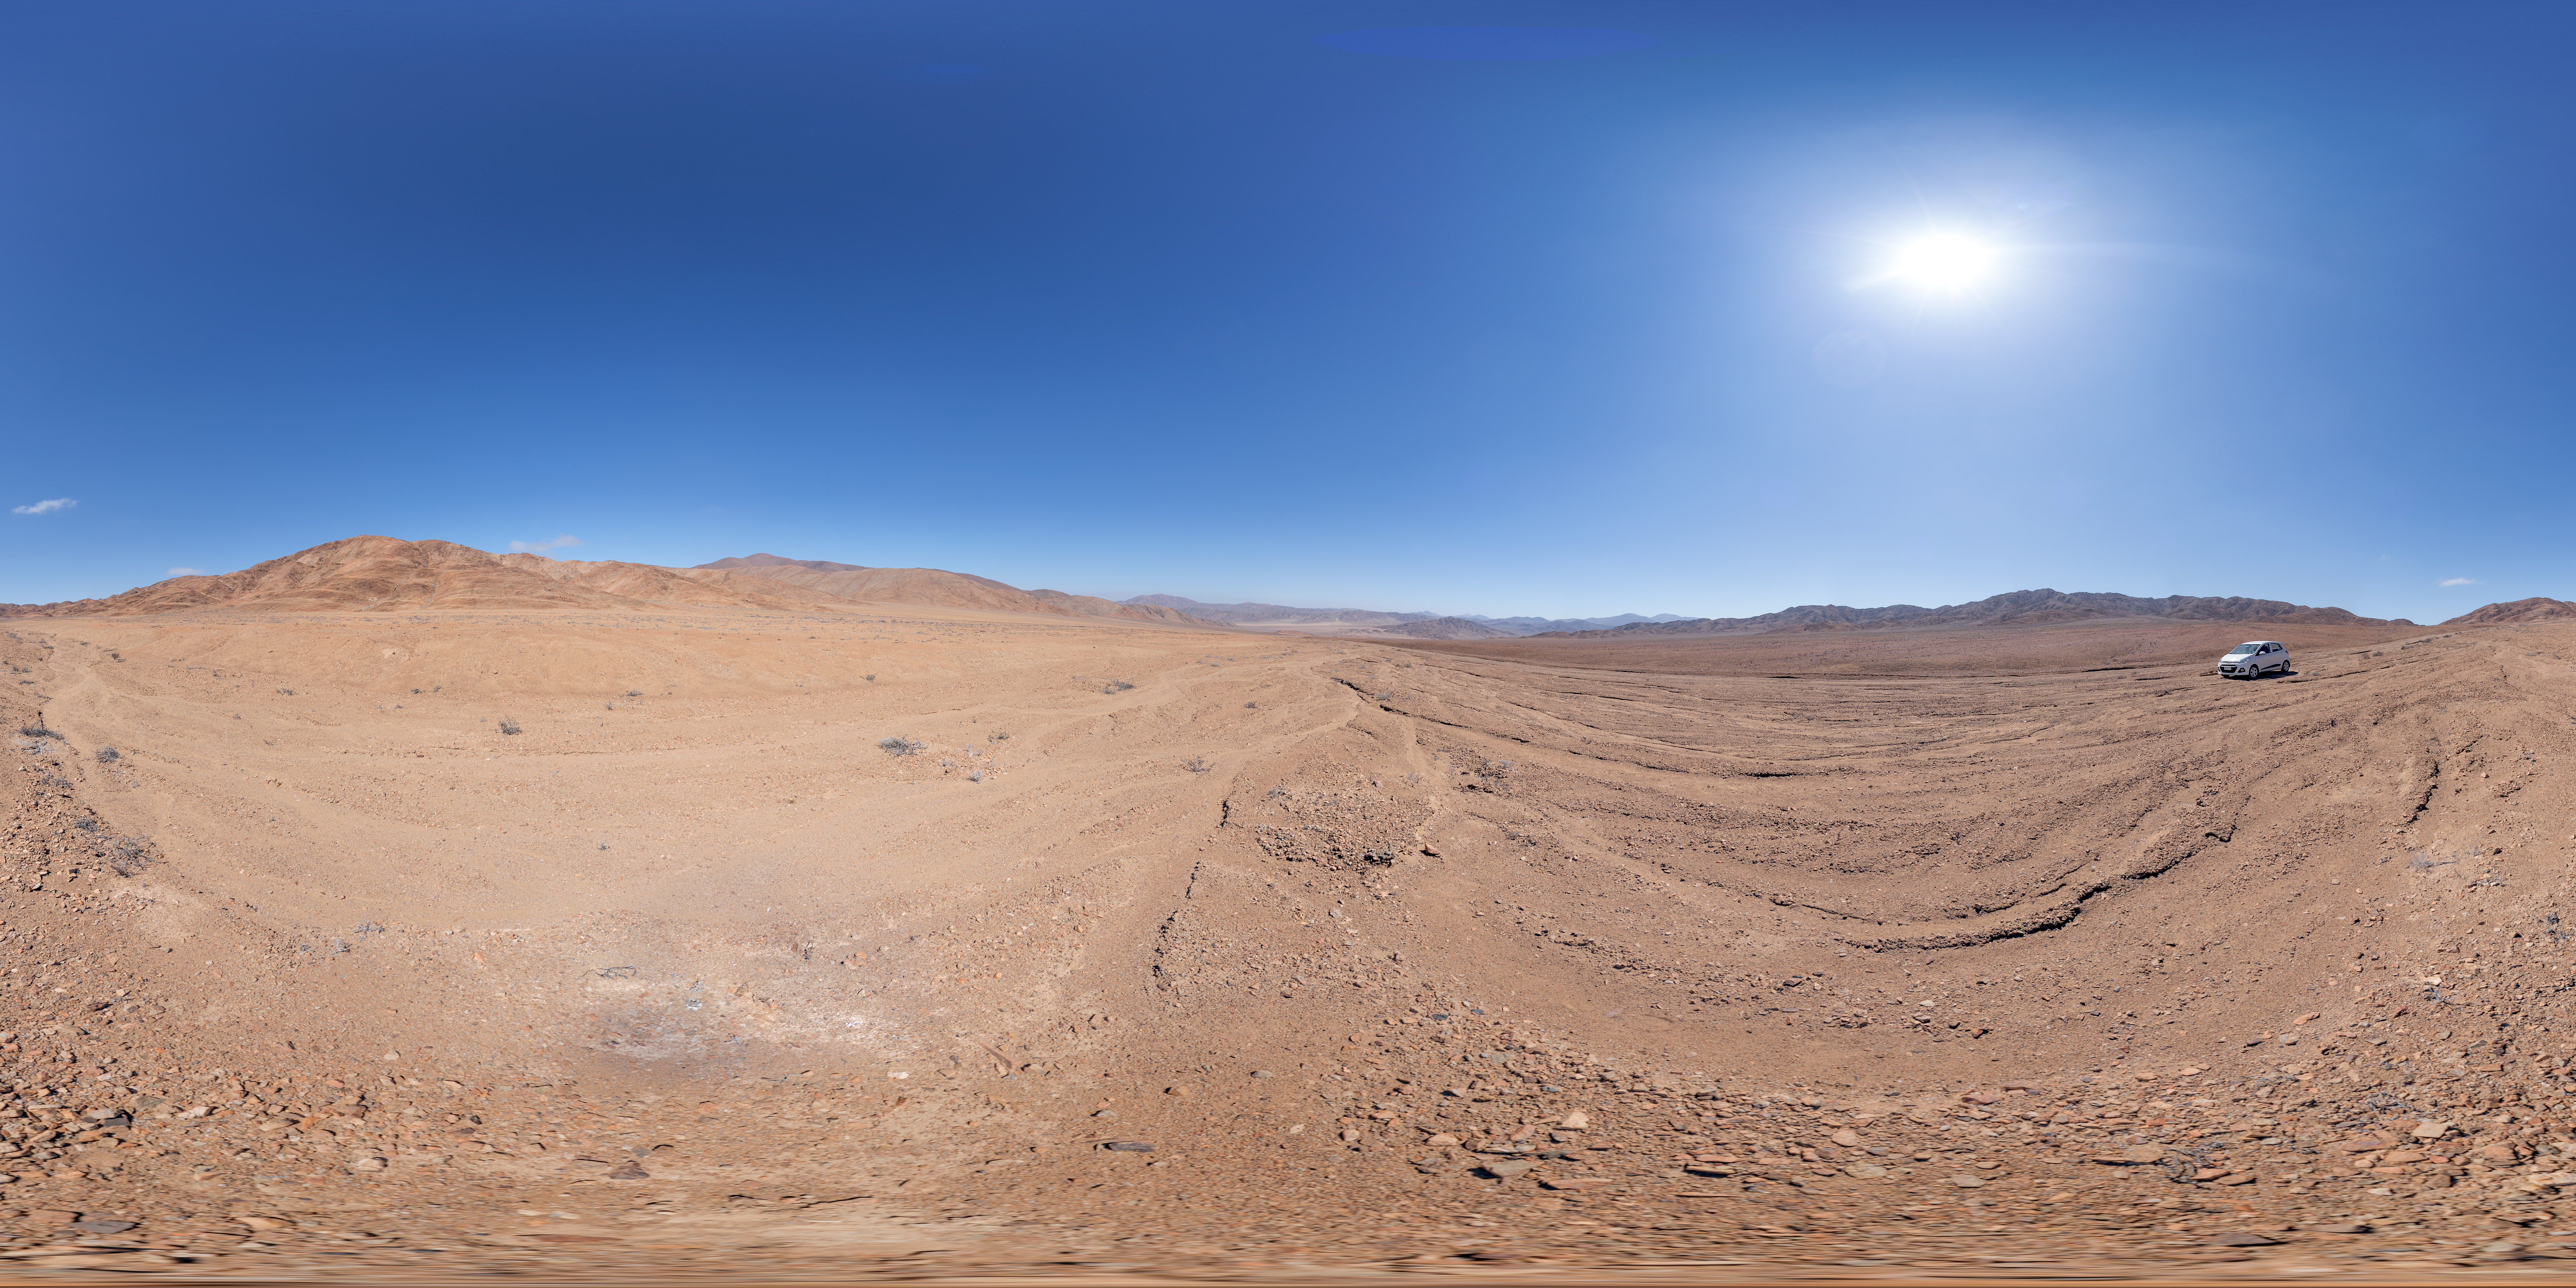

In the Atacama Desert by day

The Chilean Atacama desert is home to ESO's world-class observatories, including La Silla, Paranal and Chajnantor. This desert is one of the driest places on Earth, often going years without a drop of rain, making it a paradise for astronomers who want to observe clear skies. The panoramatic view was taken deep in the desert, about 250 kilometers (155 miles) south from ESO Paranal Observatory.

Credit: P. Horálek/ESO